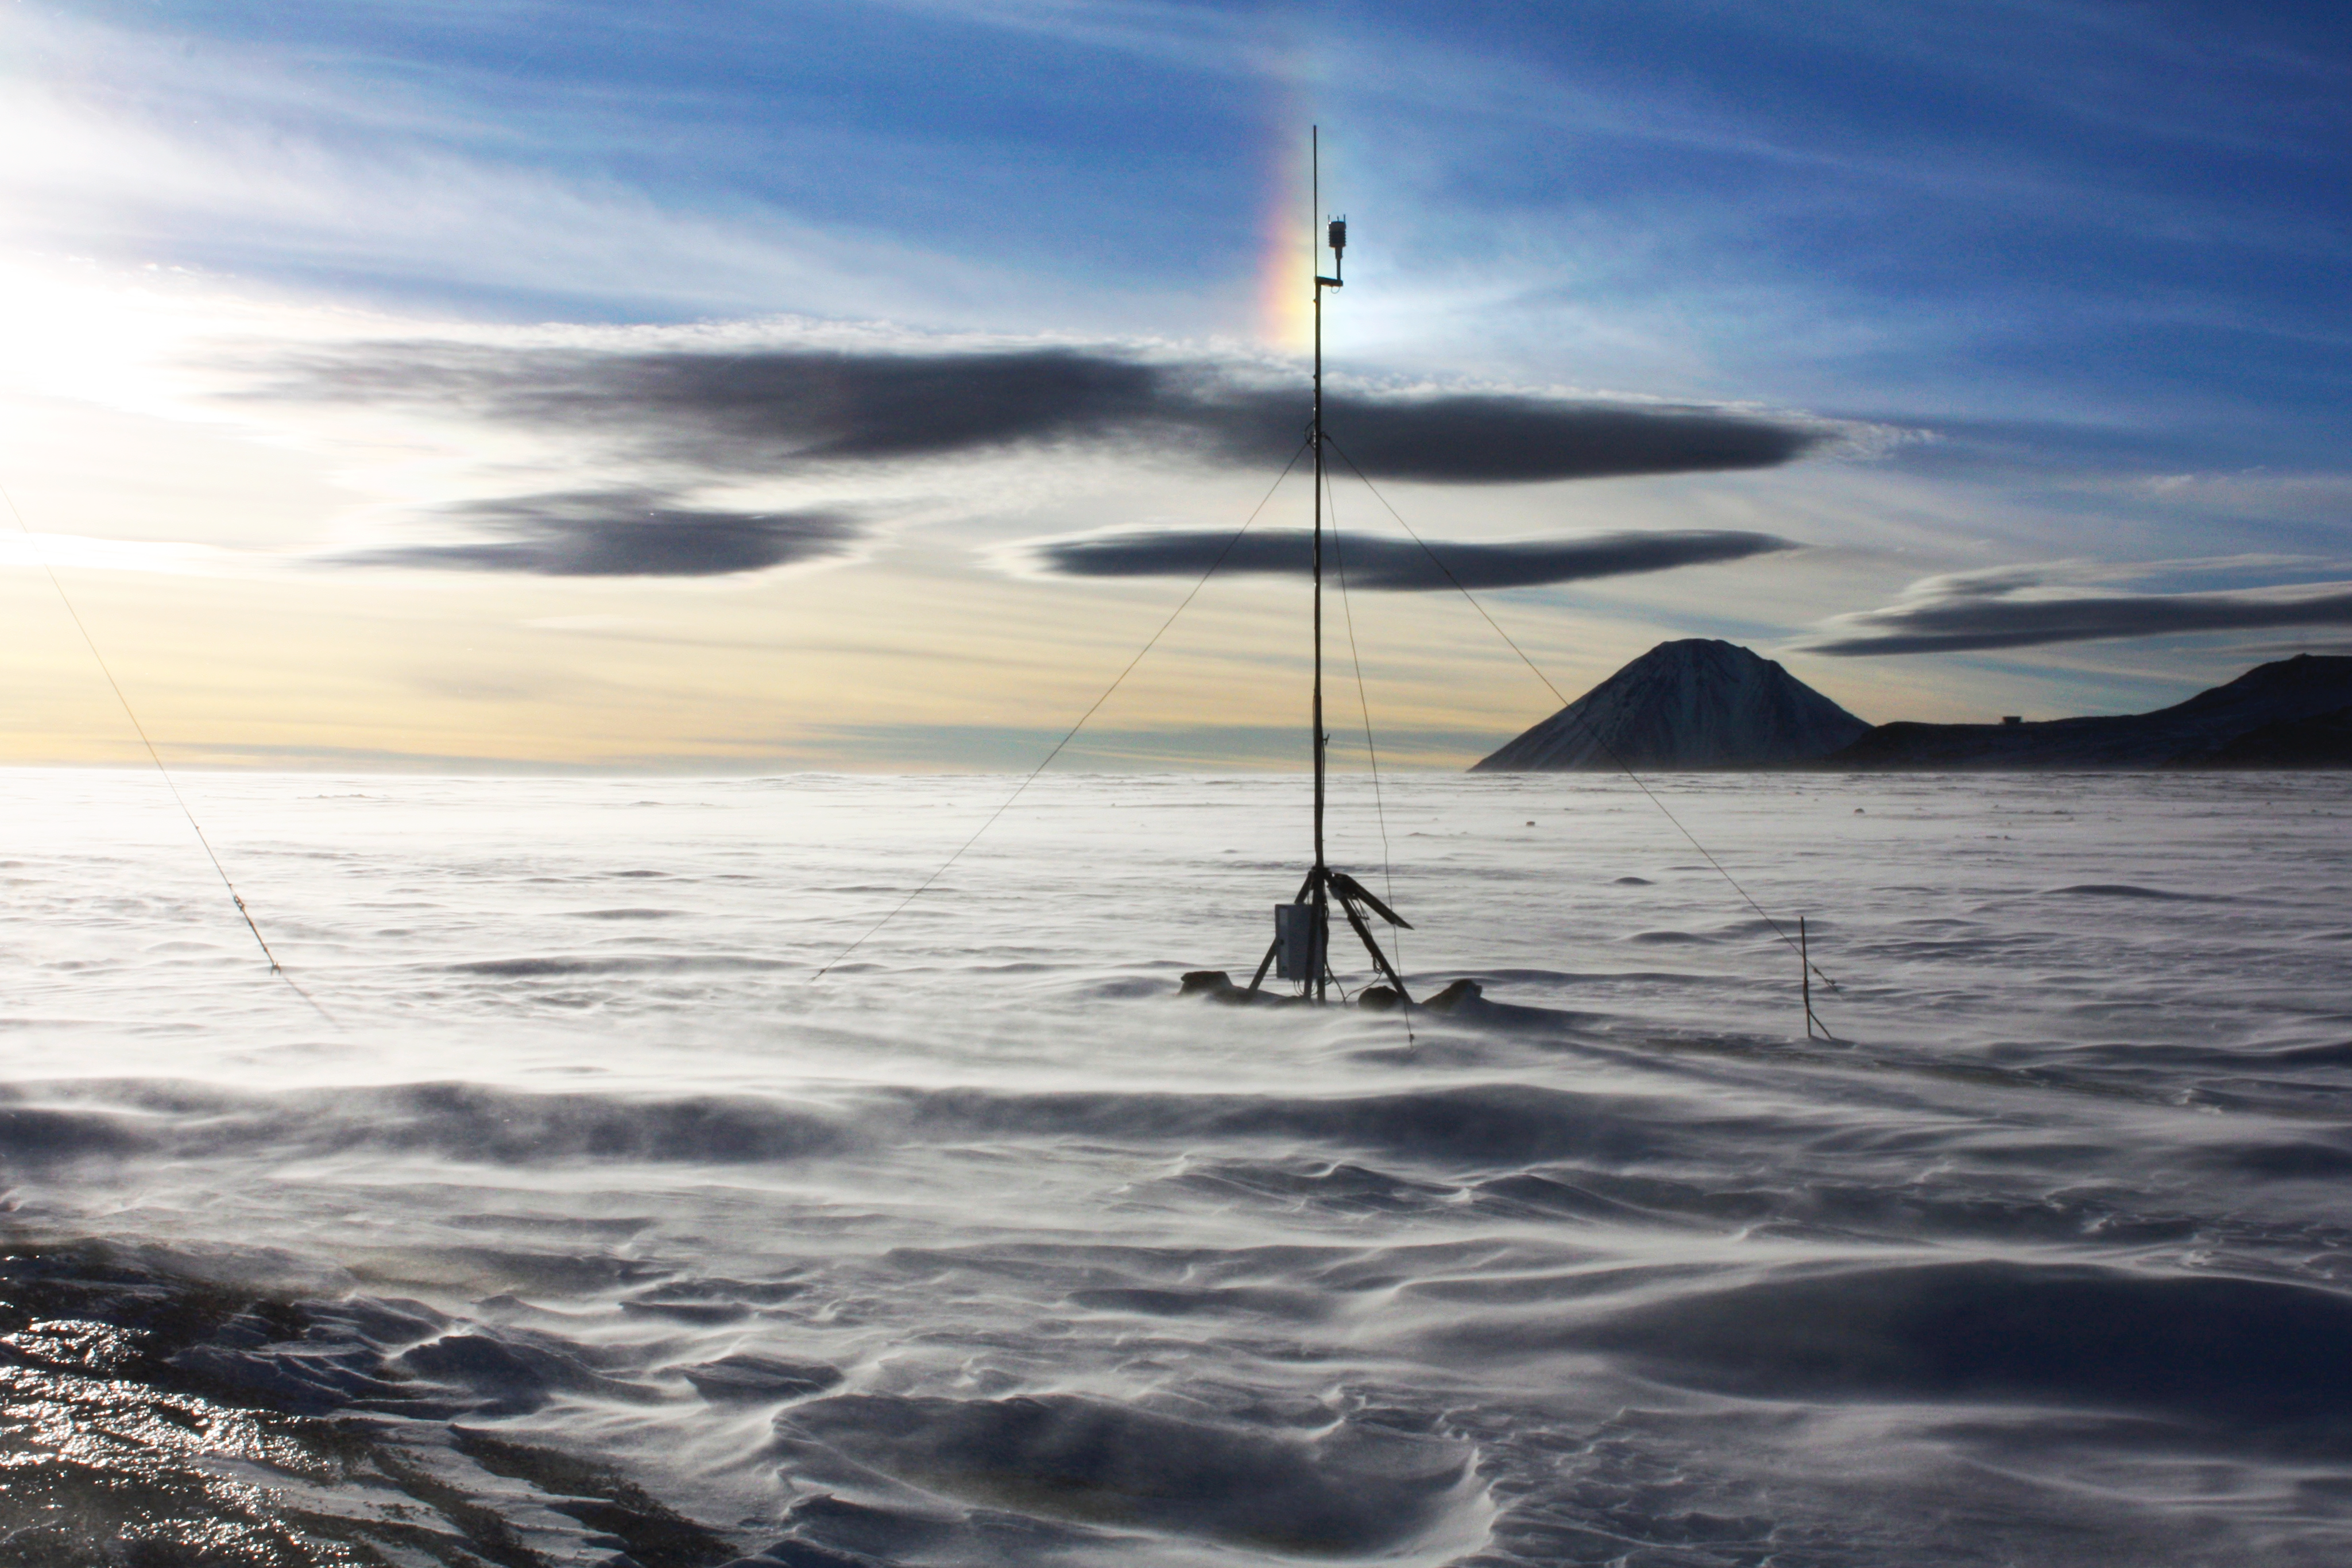

A sundog in tke sky

This image shows a sundog, an atmospheric phenomenon that consists of a pair of bright spots on either side on the sun, often co-occurring with a luminous ring known as a halo. Sundogs are often created by the refraction and reflection of light within ice crystals in high and cold clouds whereas the crystals act as prisms.

Credit: F. M. Montenegro Montes/ESO